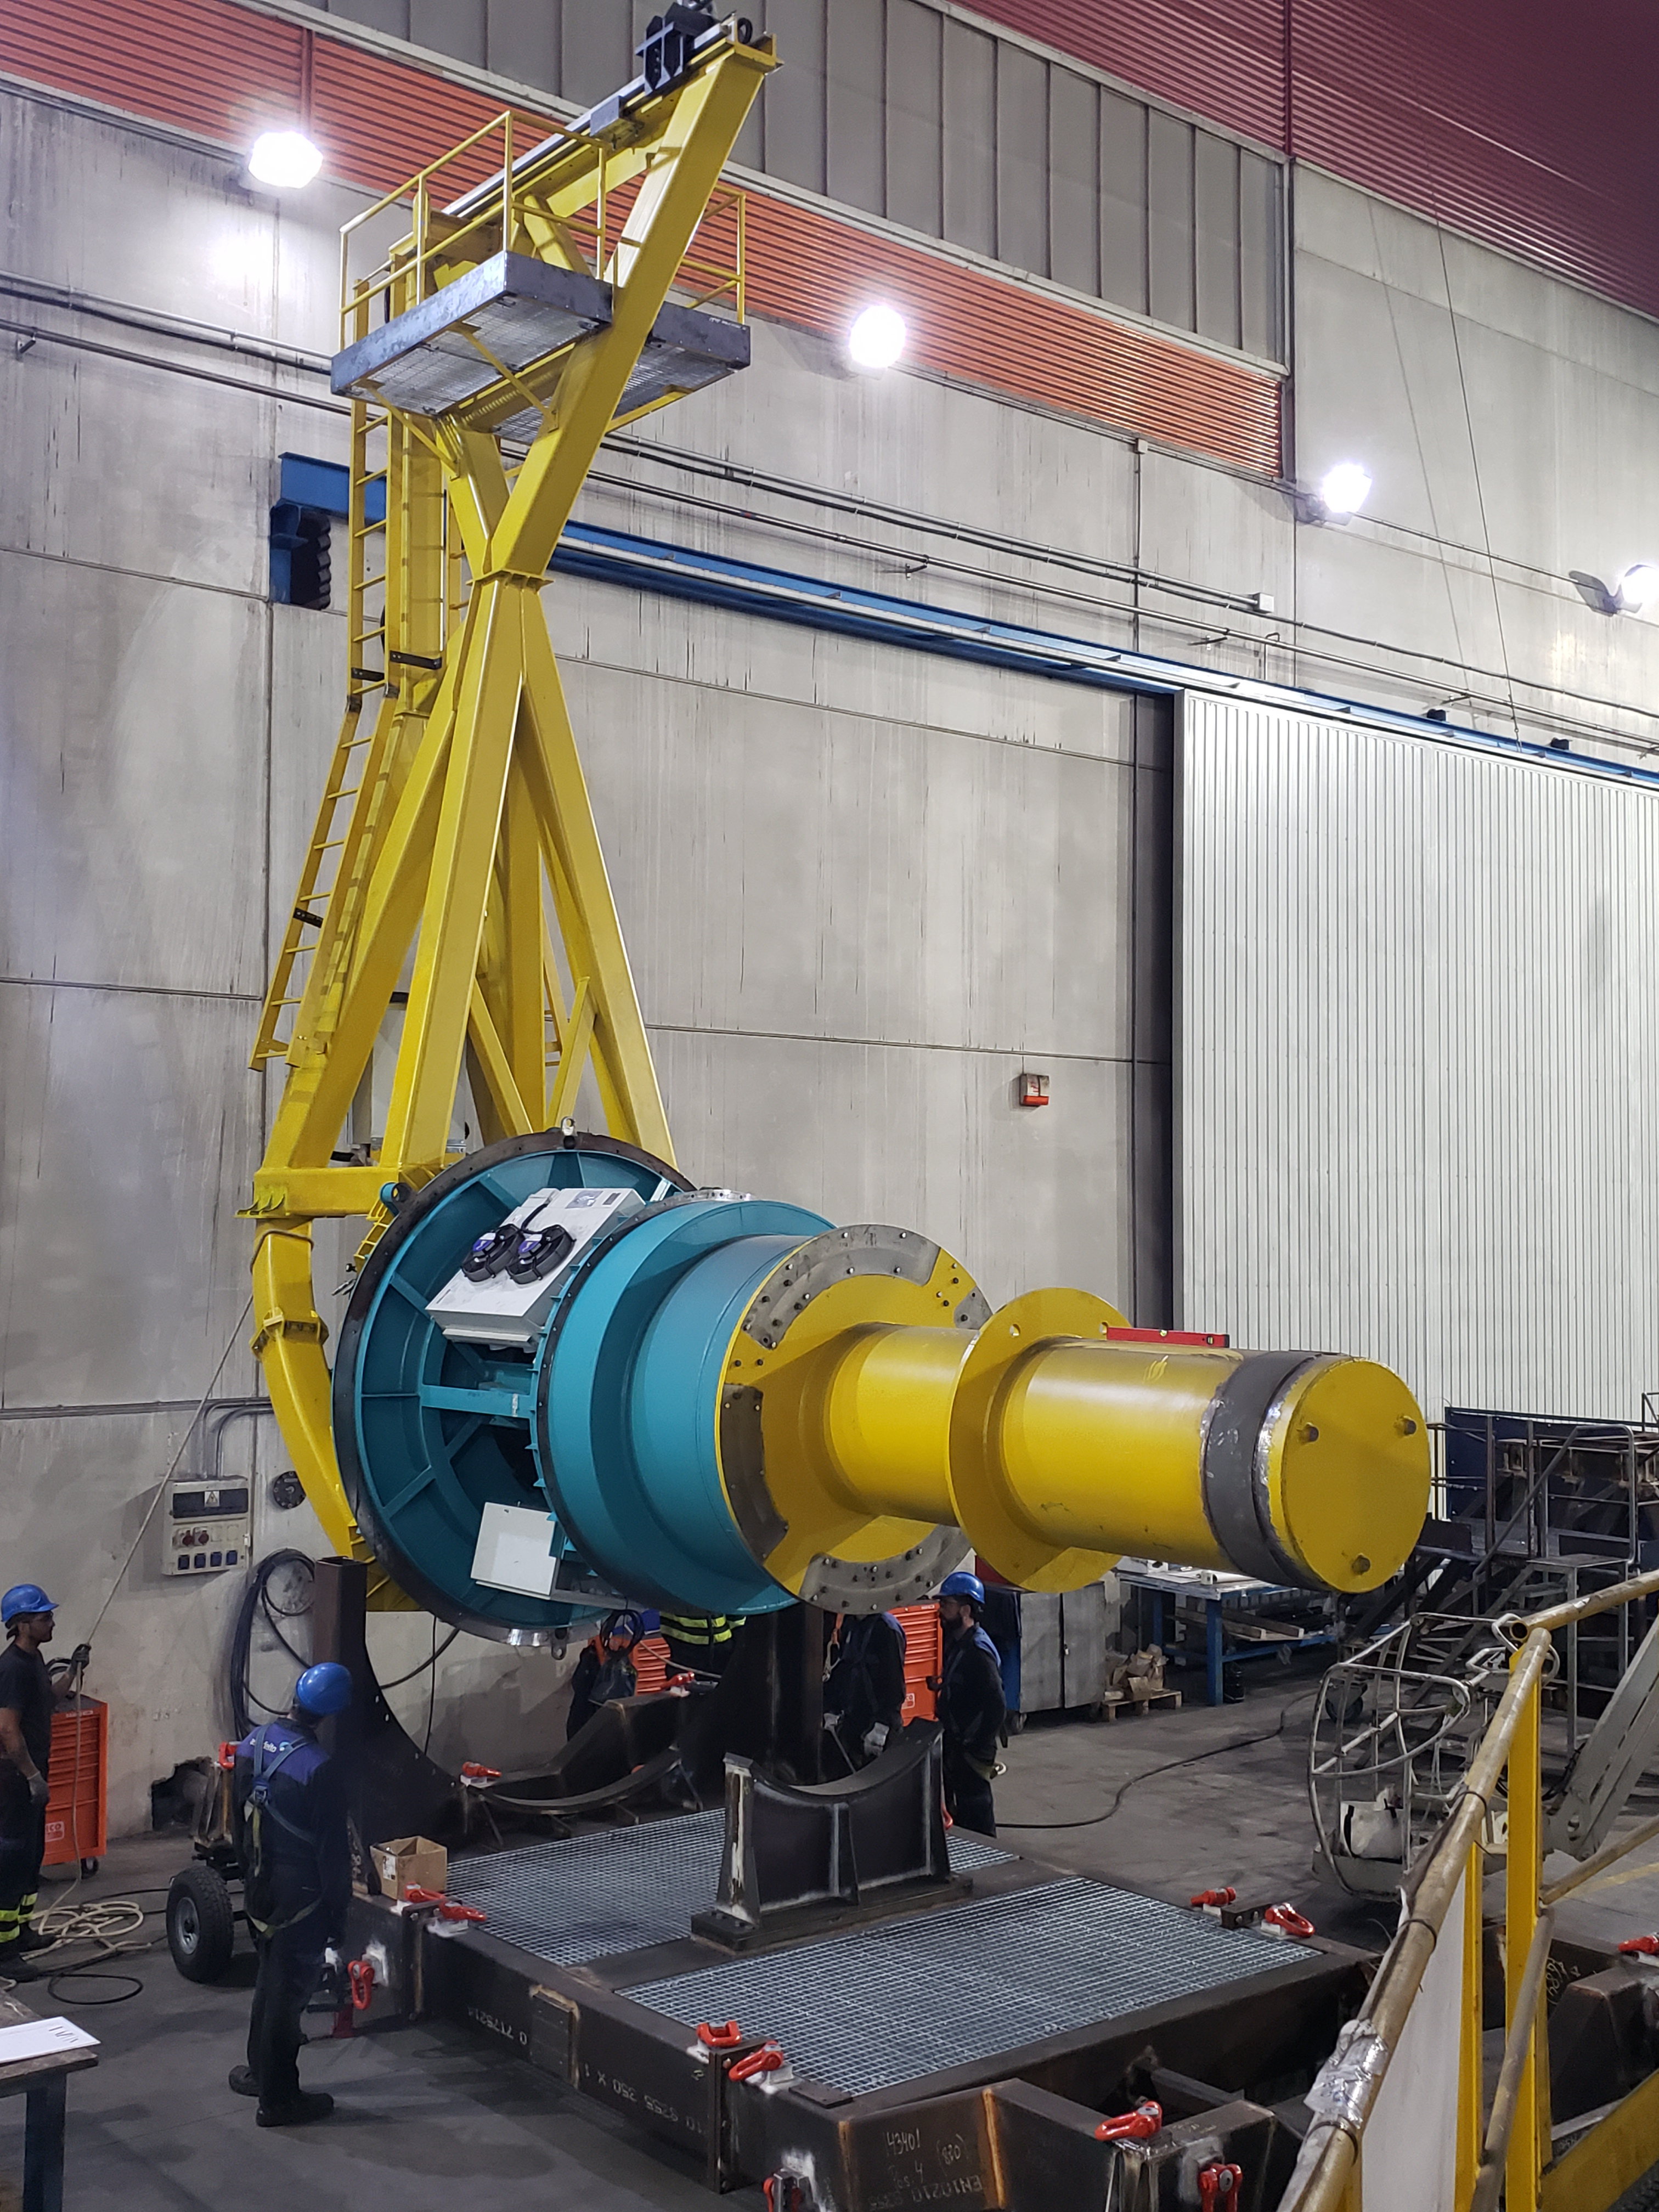

TMA Camera Lifting Fixture Testing

One of the activities included in Factory Acceptance Testing of the Telescope Mount Assembly (TMA) is insertion and removal of the surrogate camera, a steel structure that approximates the mass of the LSST camera assembly, using the camera lifting fixture. The camera lifting fixture, like the TMA, was fabricated at the Asturfeito factory in Spain. Using a surrogate camera for these tests ensures that any issues arising during the insertion or removal process can be addressed long before the real--and far more delicate--camera is integrated with the TMA in Chile.

Credit: Rubin Observatory/NSF/AURA